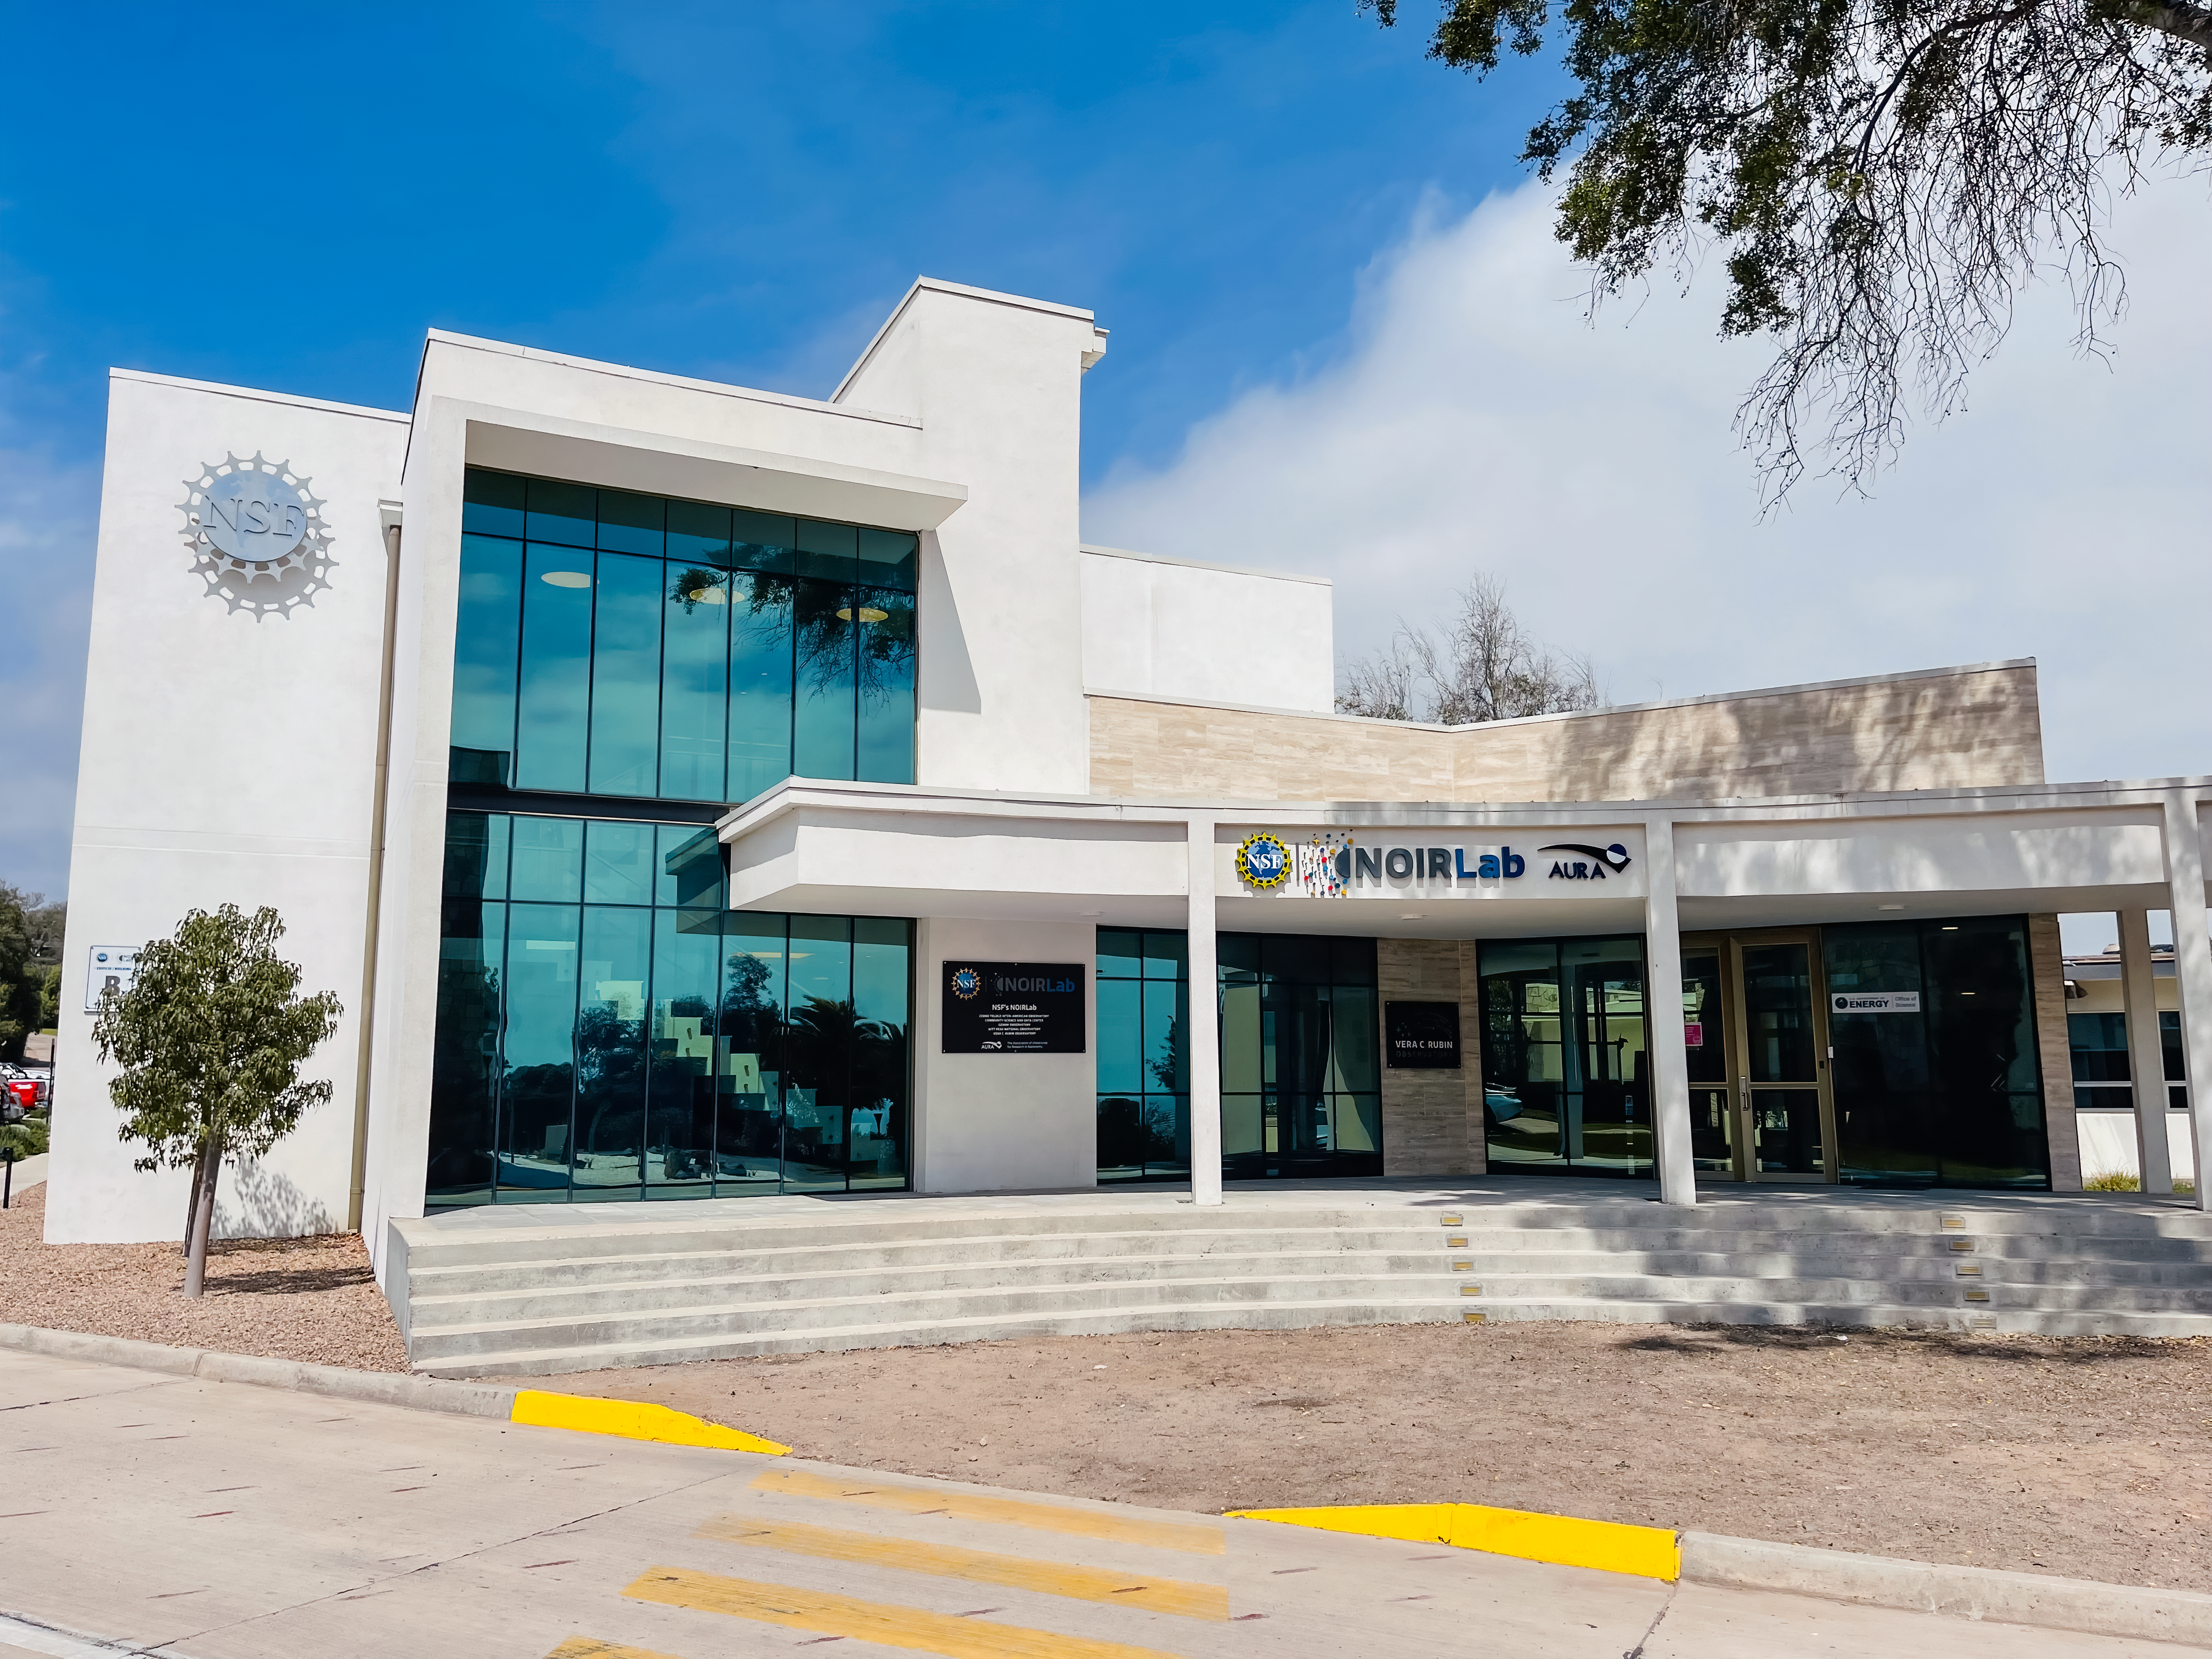

AURA Recinto Building B

The front of the AURA Recinto Building B in La Serena, Chile.

Credit: NOIRLab/NSF/AURA